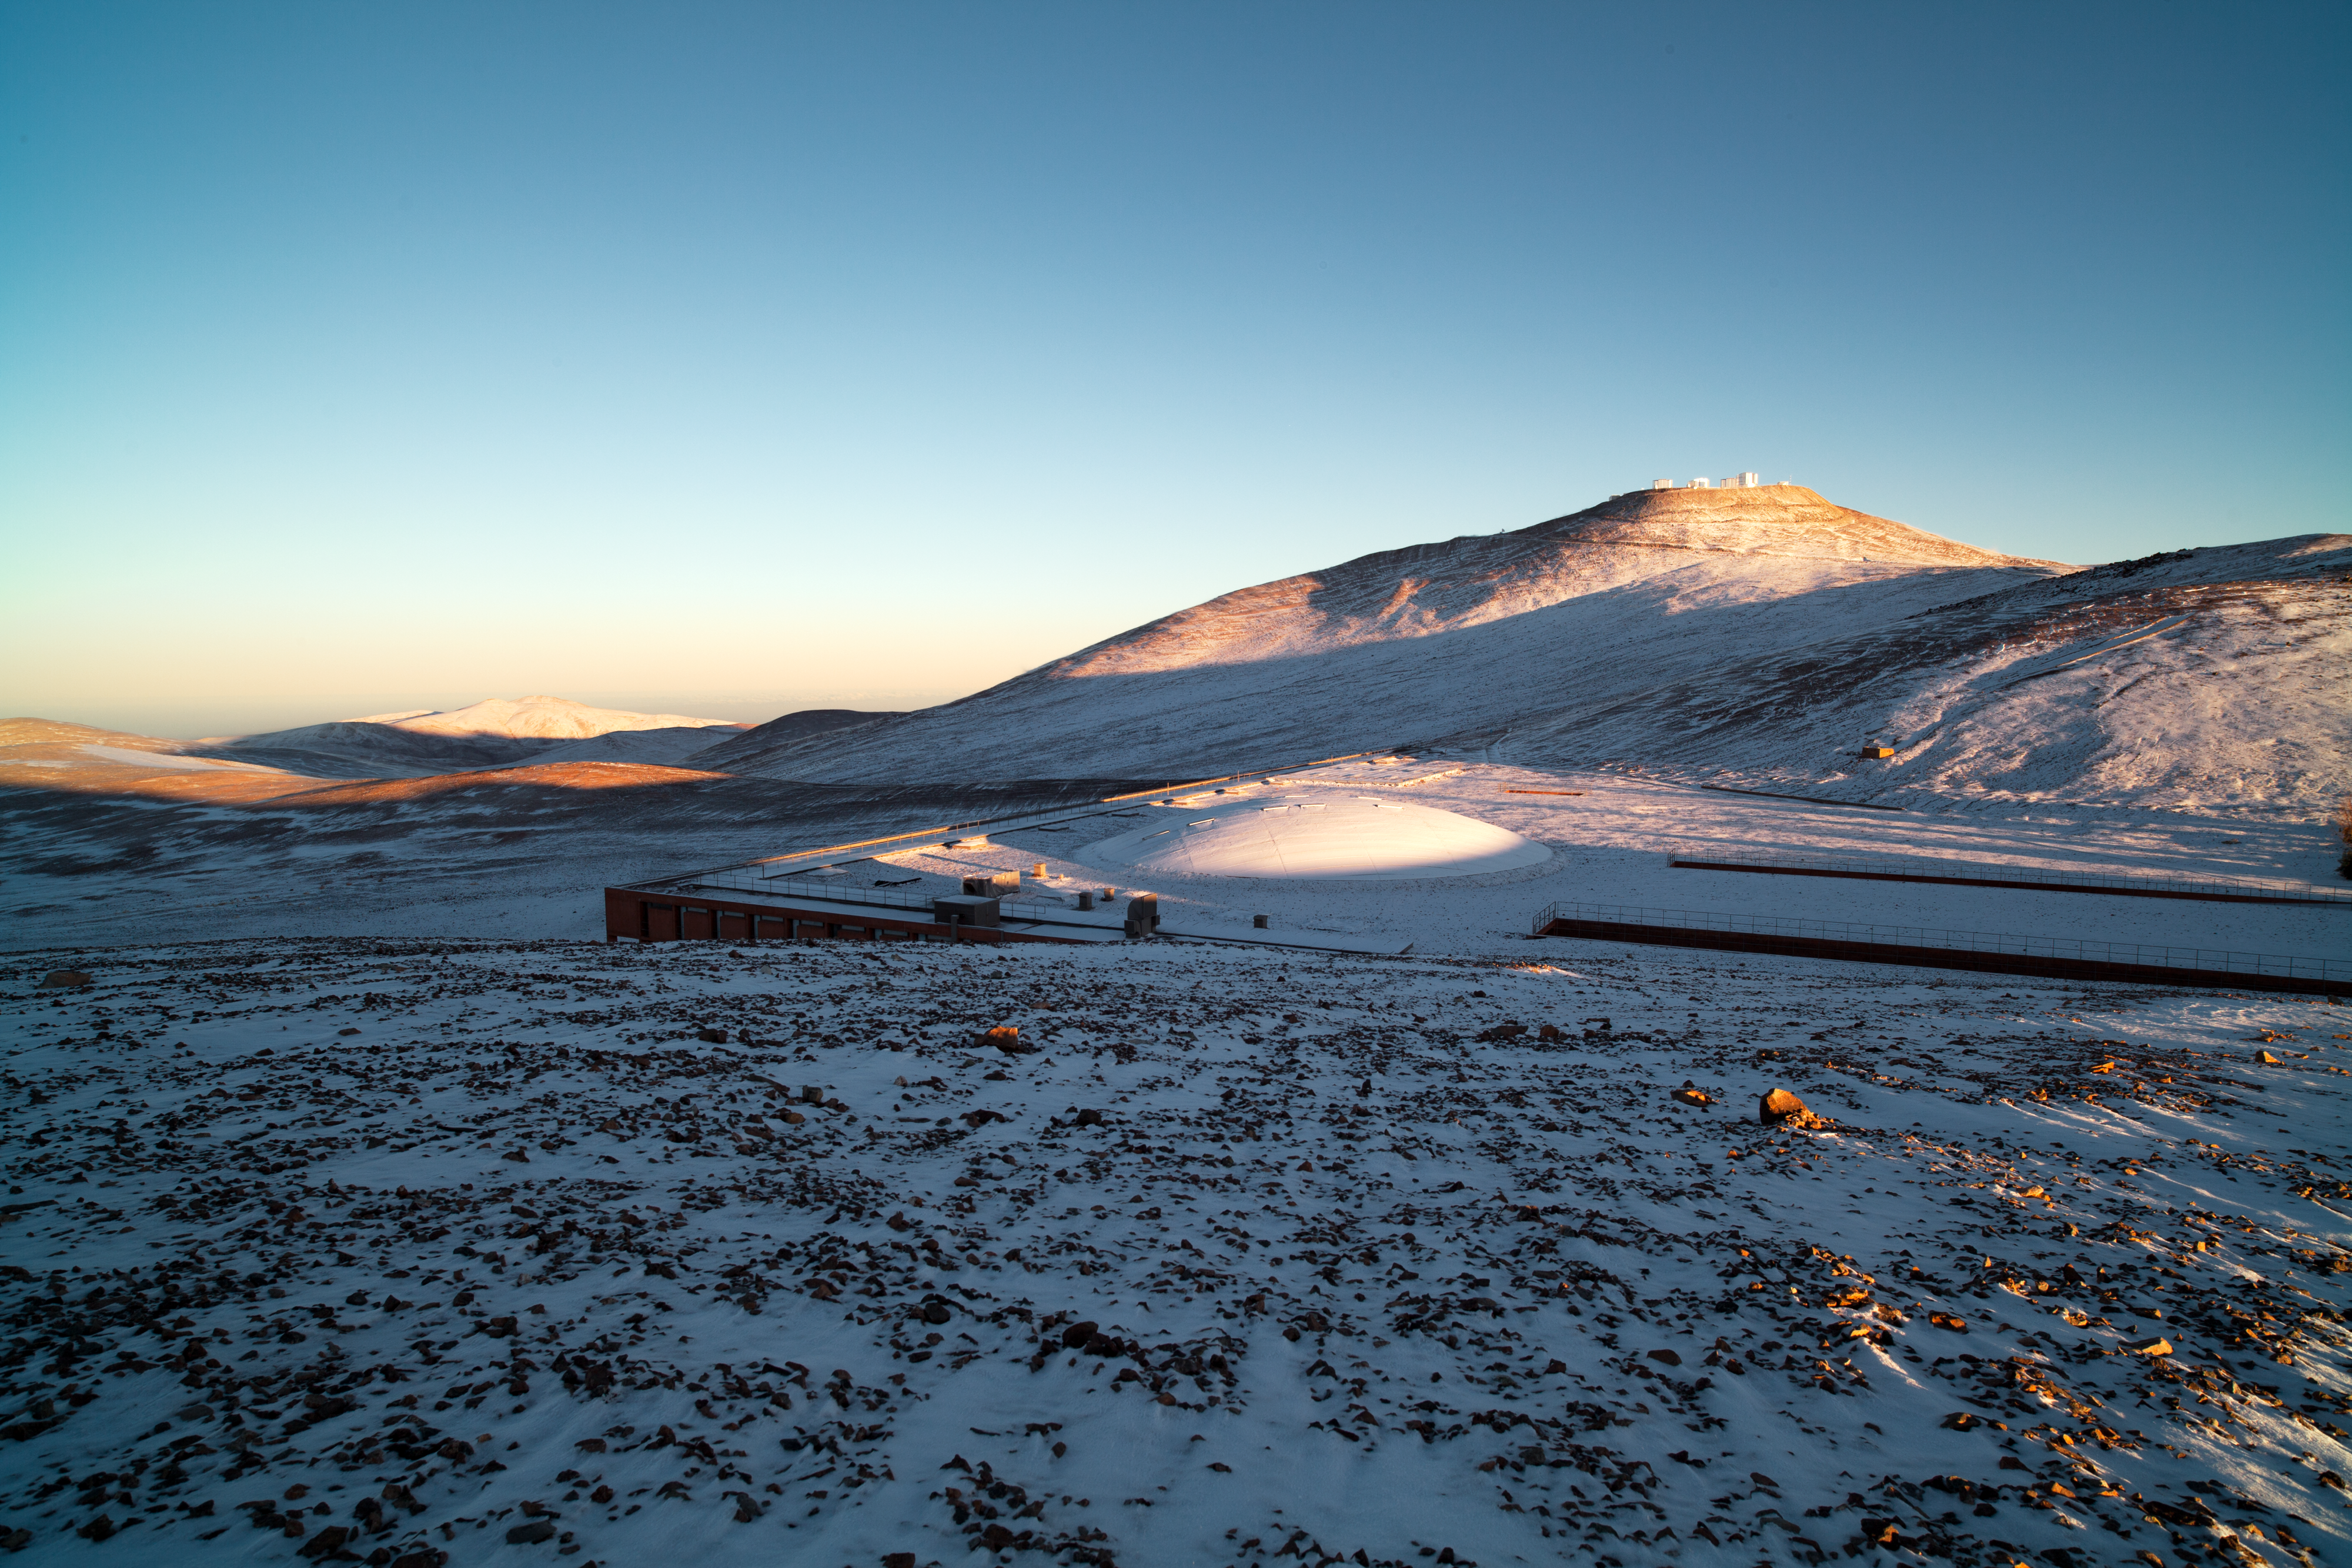

Paranal under snow

Paranal wakes up under a thin layer of snow, on an unusual southern-hemisphere winter morning in 2011. In the foreground is the Residencia, while in the background is ESO’s Very Large Telescope (VLT) on the 2600-metre-high Cerro Paranal. The picture is taken looking toward the northwest.

Credit: ESO/Y. Beletsky